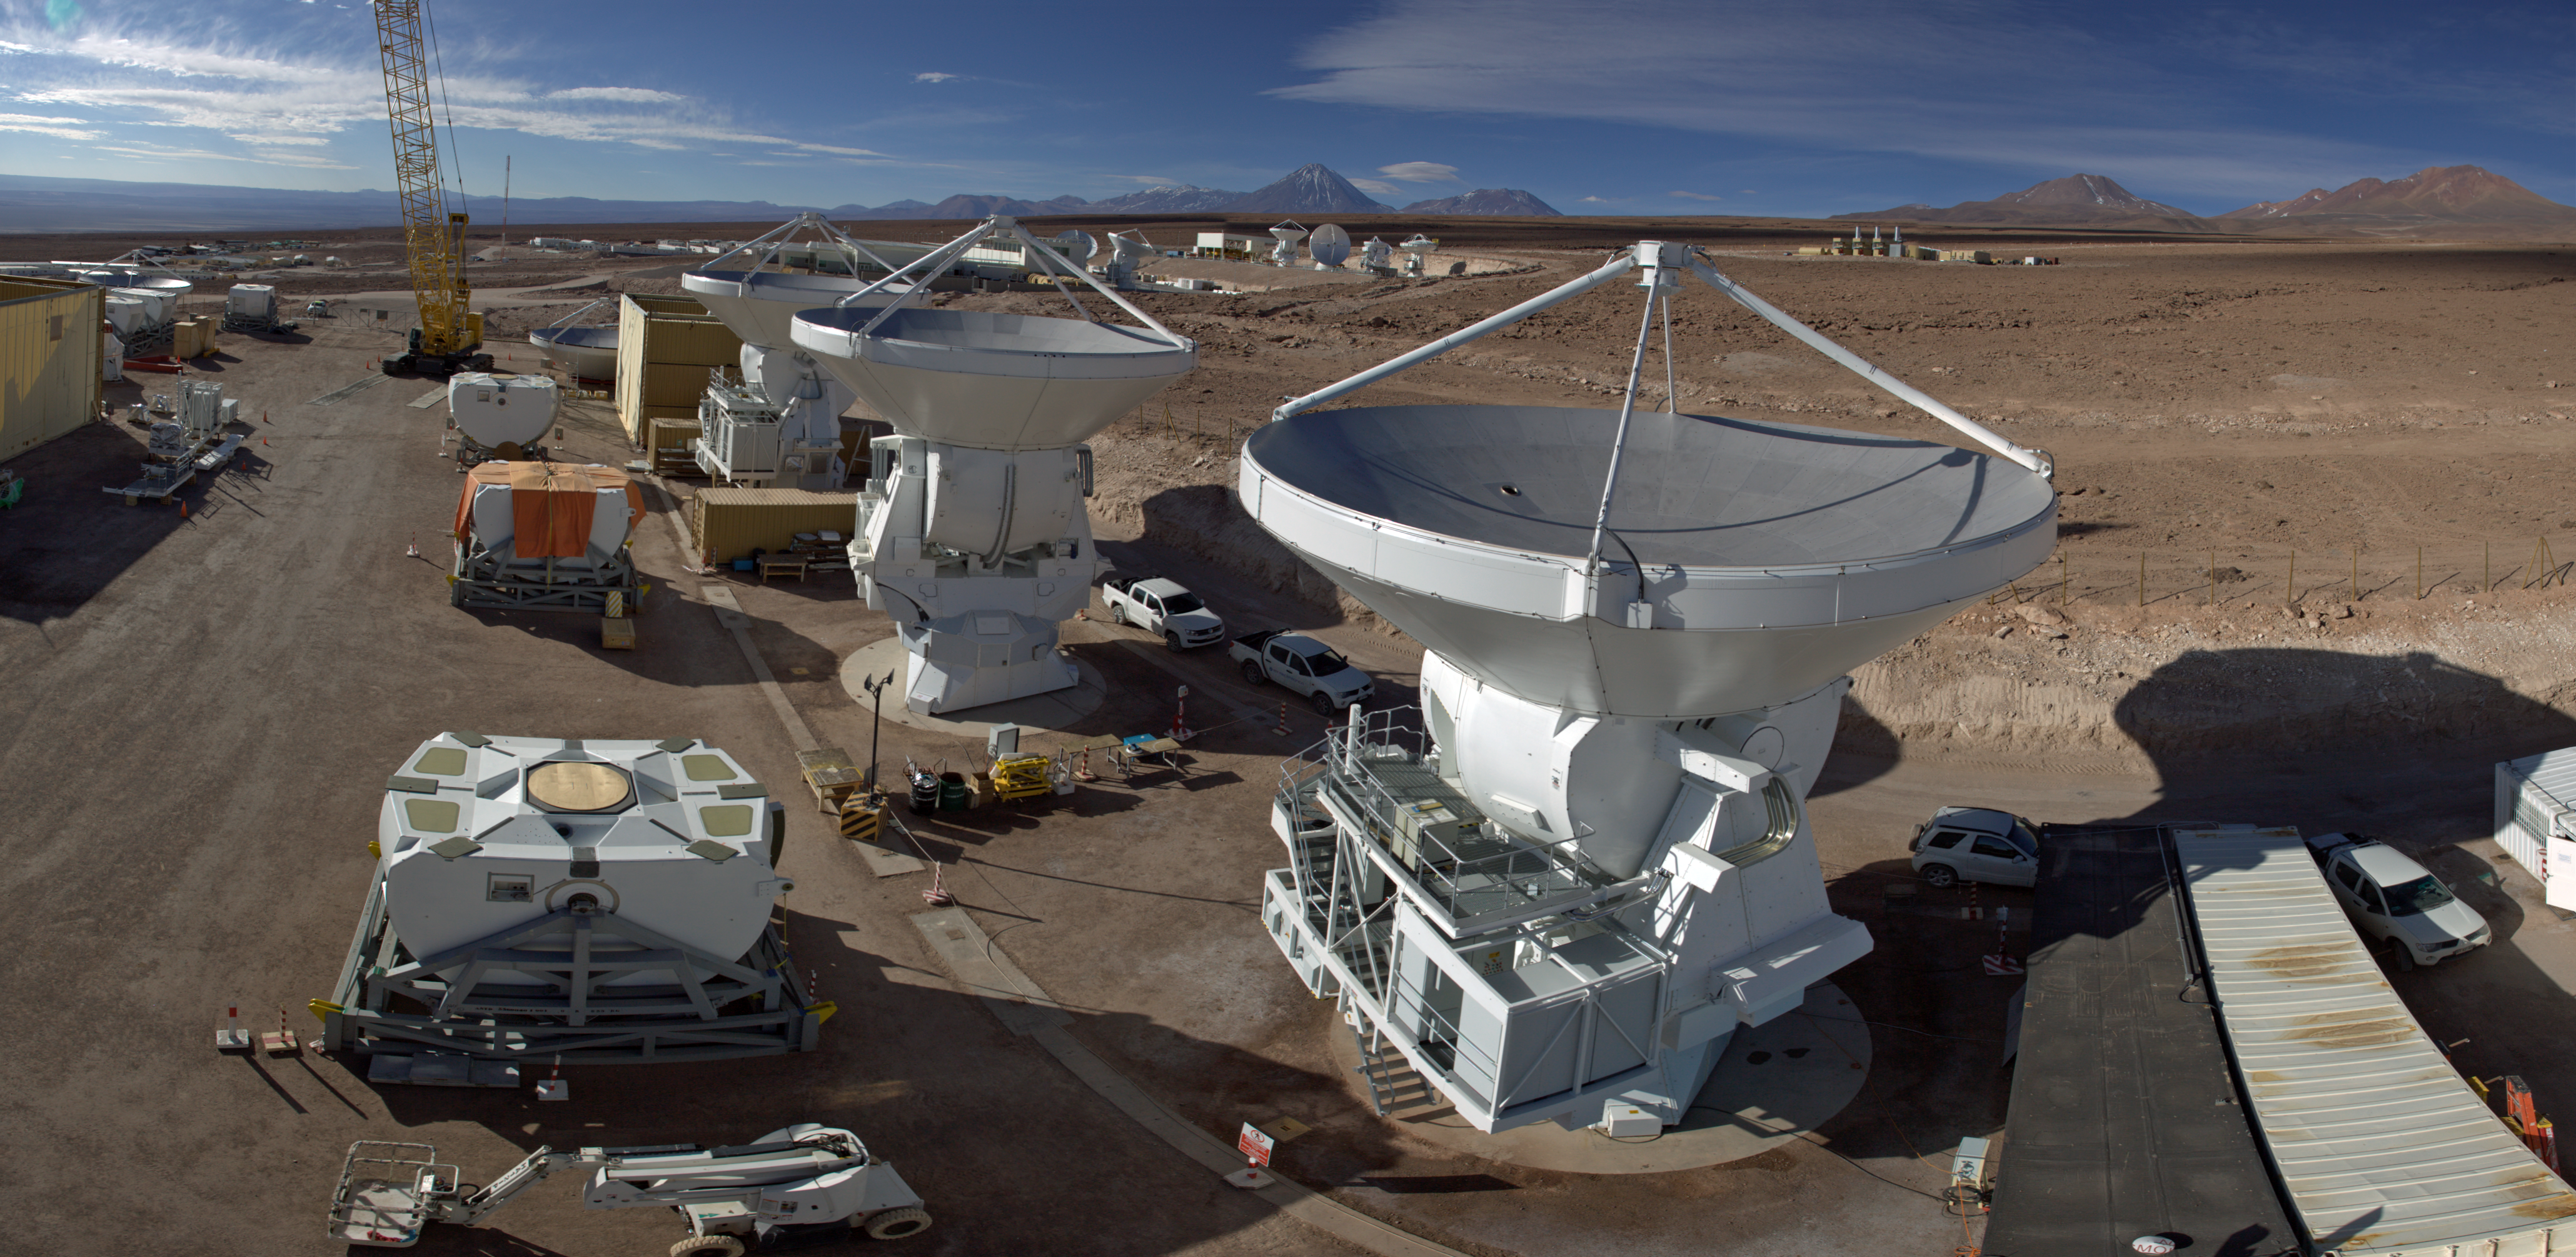

AEM Consortium’s facility

This 360 degree panorama view shows the AEM Consortium’s facility where the European antennas for the Atacama Large Millimeter/submillimeter Array (ALMA) are assembled and tested. Some of the 25 European antennas can be seen, with each antenna having a dish 12 metres in diameter, and a weight of about 95 tonnes.

In the background is the ALMA Operations Support Facility (OSF) site where the antennae are integrated into the rest of the observatory's systems.

Credit: ESO